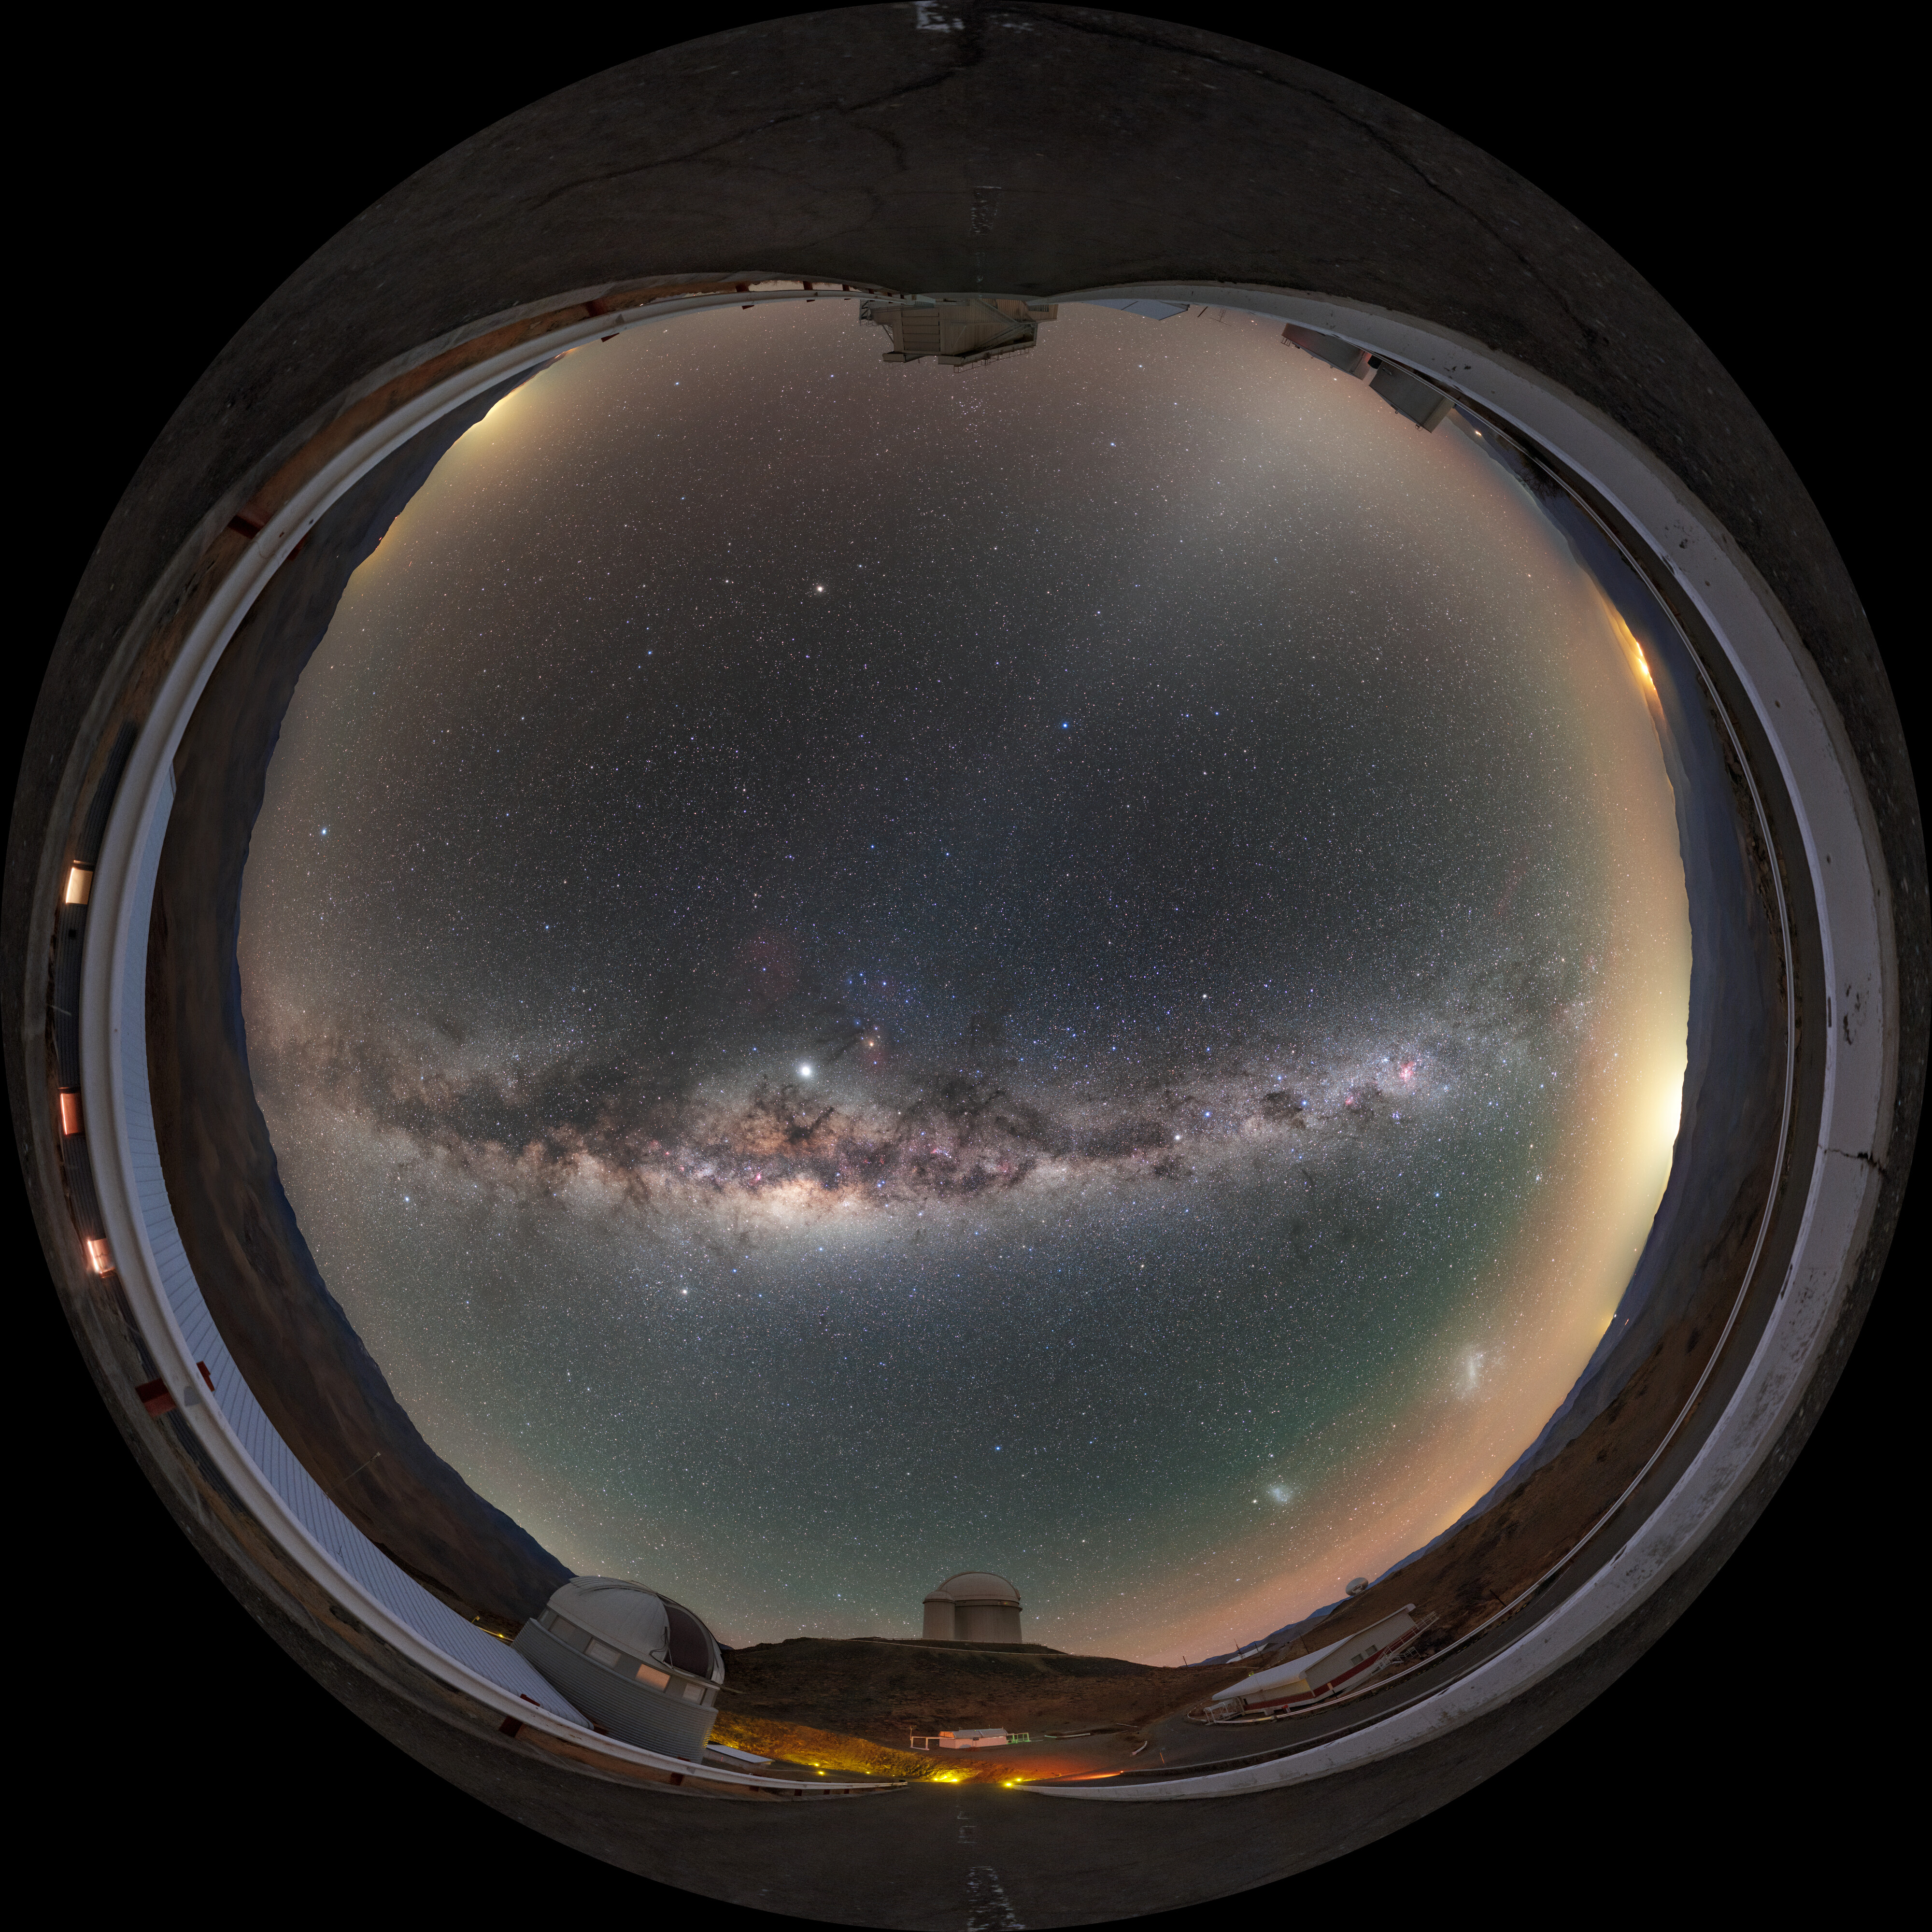

Astronaut's view of Milky Way above La Silla

As if reflected in the visor of an astronaut, La Silla Observatory and the spectacular night sky is captured here. With about 300 clear nights such as this one per year, the Chilean Atacama Desert, where ESO's La Silla Observatory is located, is perfect for professional and amateur astronomers alike.

Credit: P. Horálek/ESO